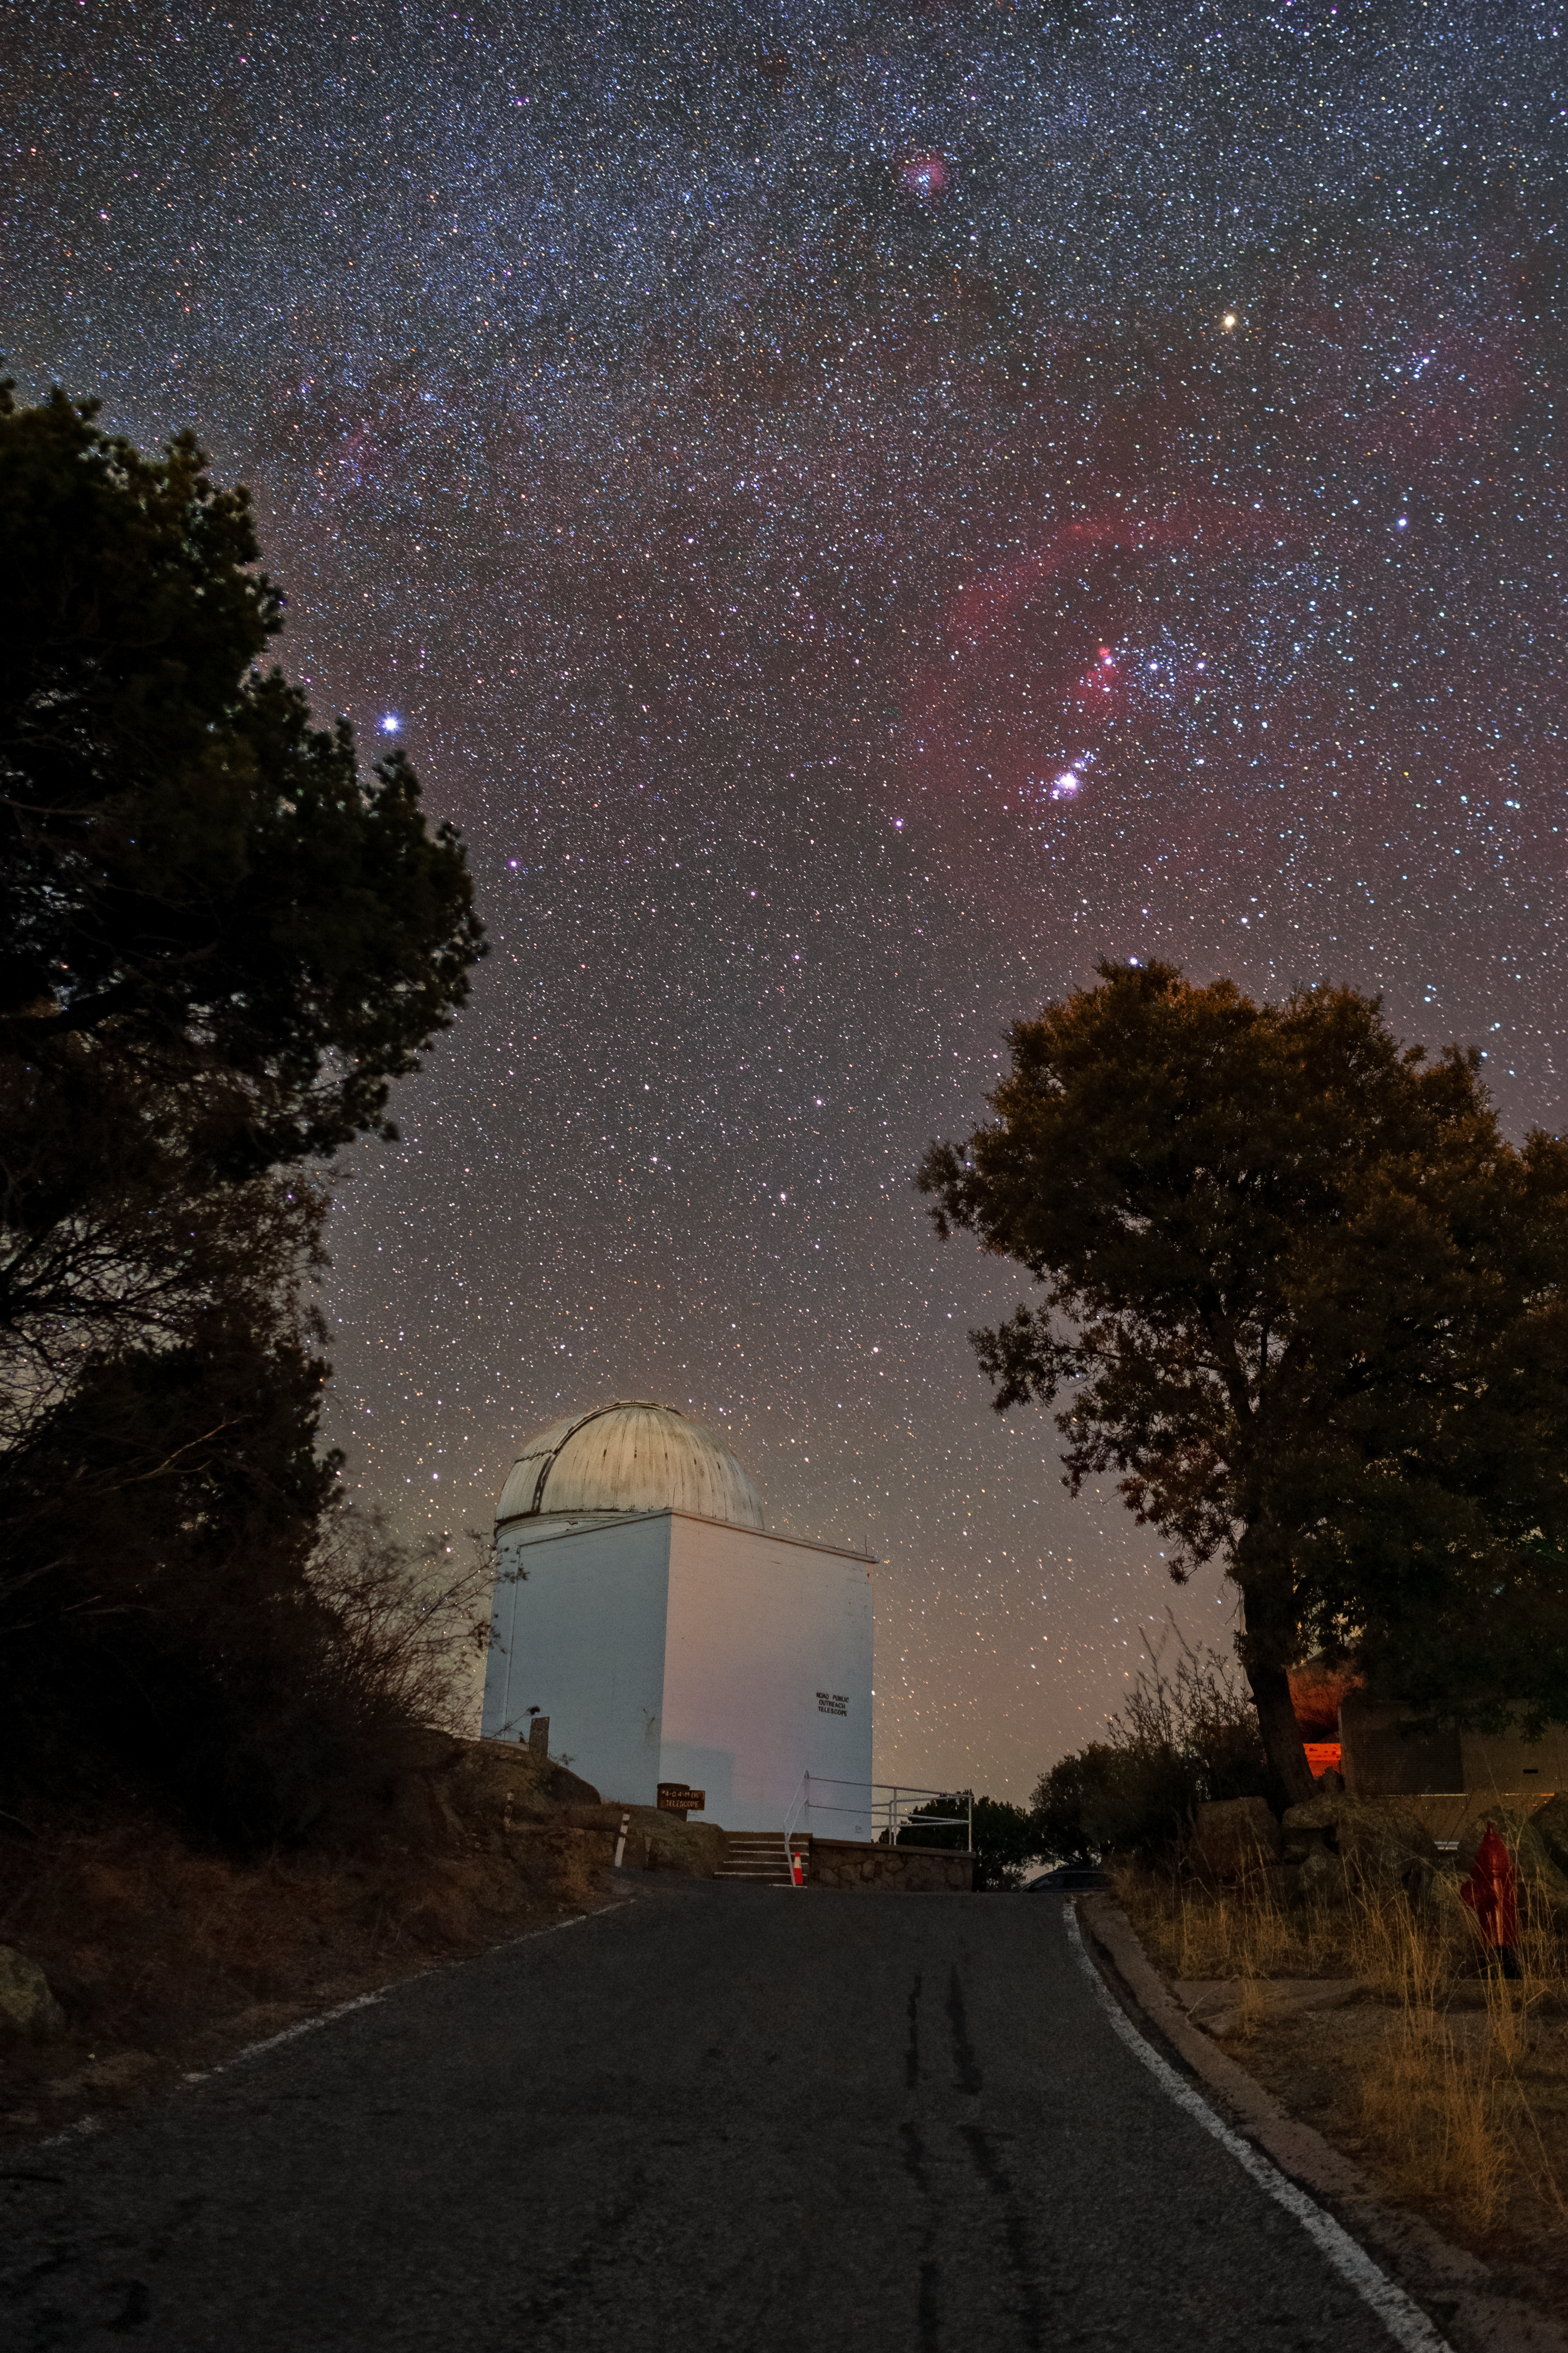

Visitor Center Levine 0.4-meter Telescope

The Visitor Center Levine 0.4-meter Telescope, located at Kitt Peak National Observatory (KPNO), a Program of NSF NOIRLab, underneath a star filled sky.

Credit: KPNO/NOIRLab/NSF/AURA/T. Matsopoulos